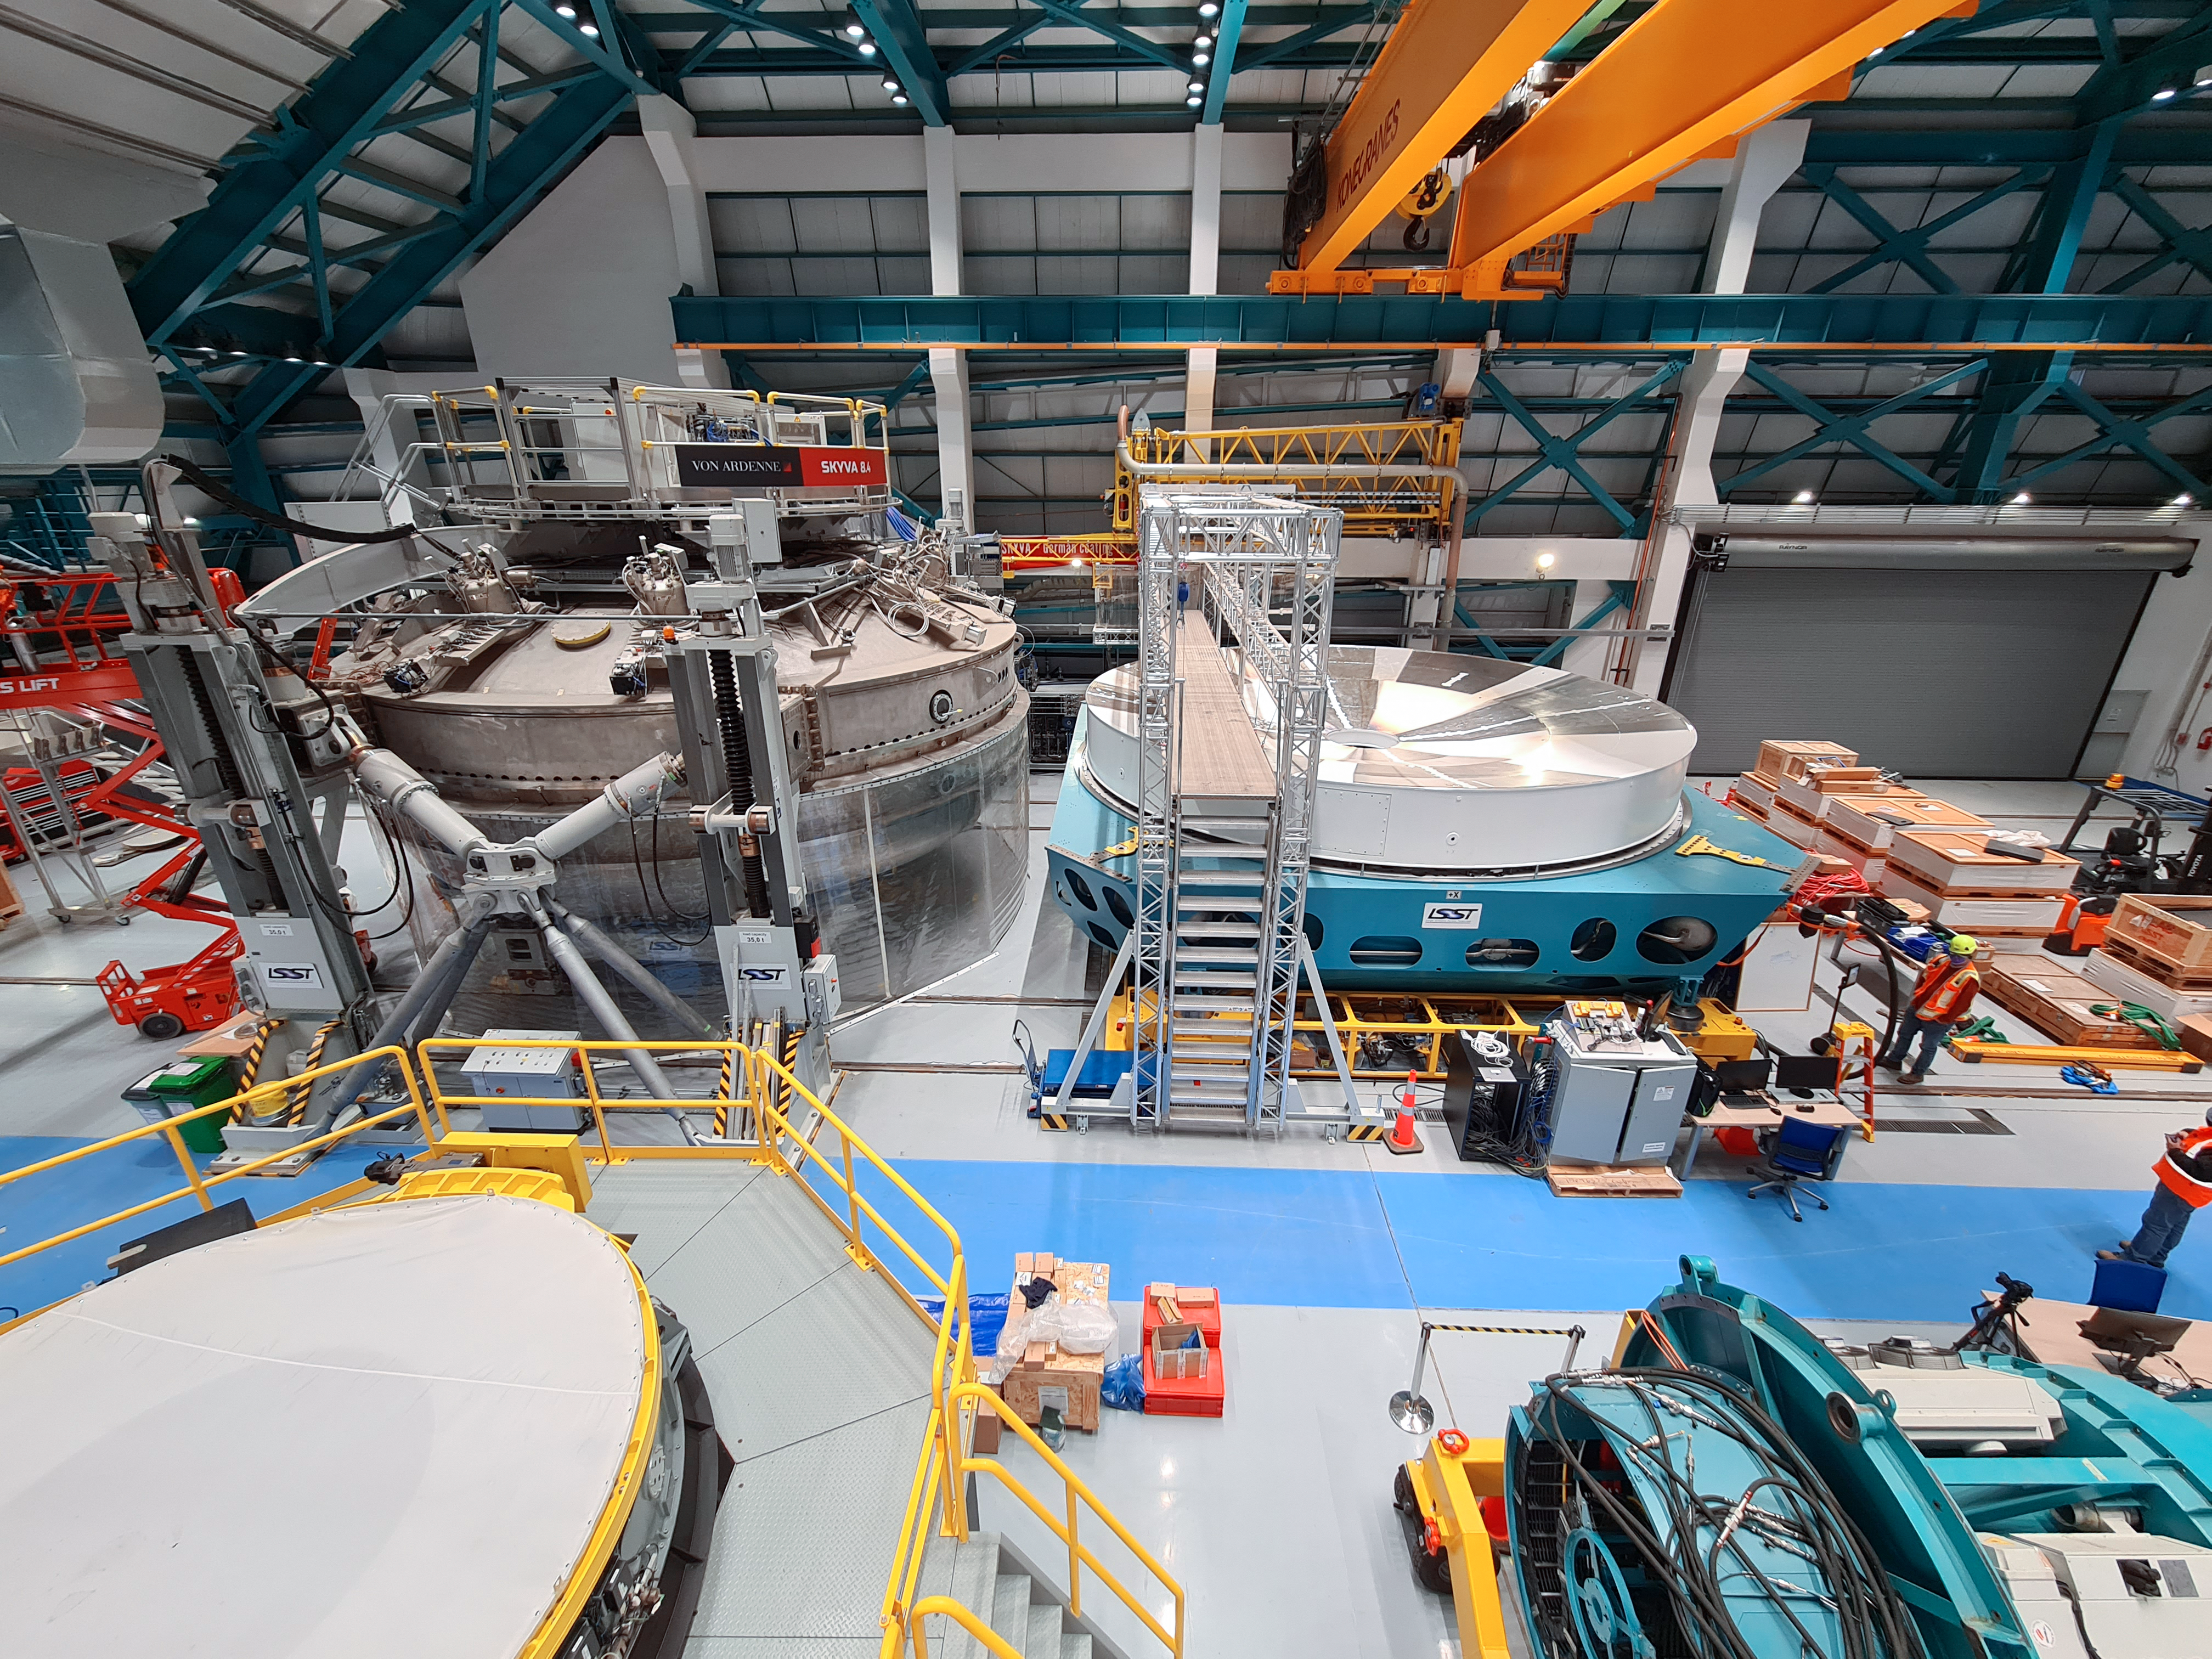

Service/maintenance floor of the Vera C. Rubin Observatory

This photo shows a view of the service/maintenance floor (Level 3) of the summit facility building of the Vera C. Rubin Observatory in July 2021. In the foreground is the Secondary Mirror (M2) cell (left) and the LSST Camera surrogate (right). In the background is the coating chamber (left) and the Primary/Tertiary Mirror (M1M3) cell (right).

Credit: Rubin Observatory/NSF/AURA